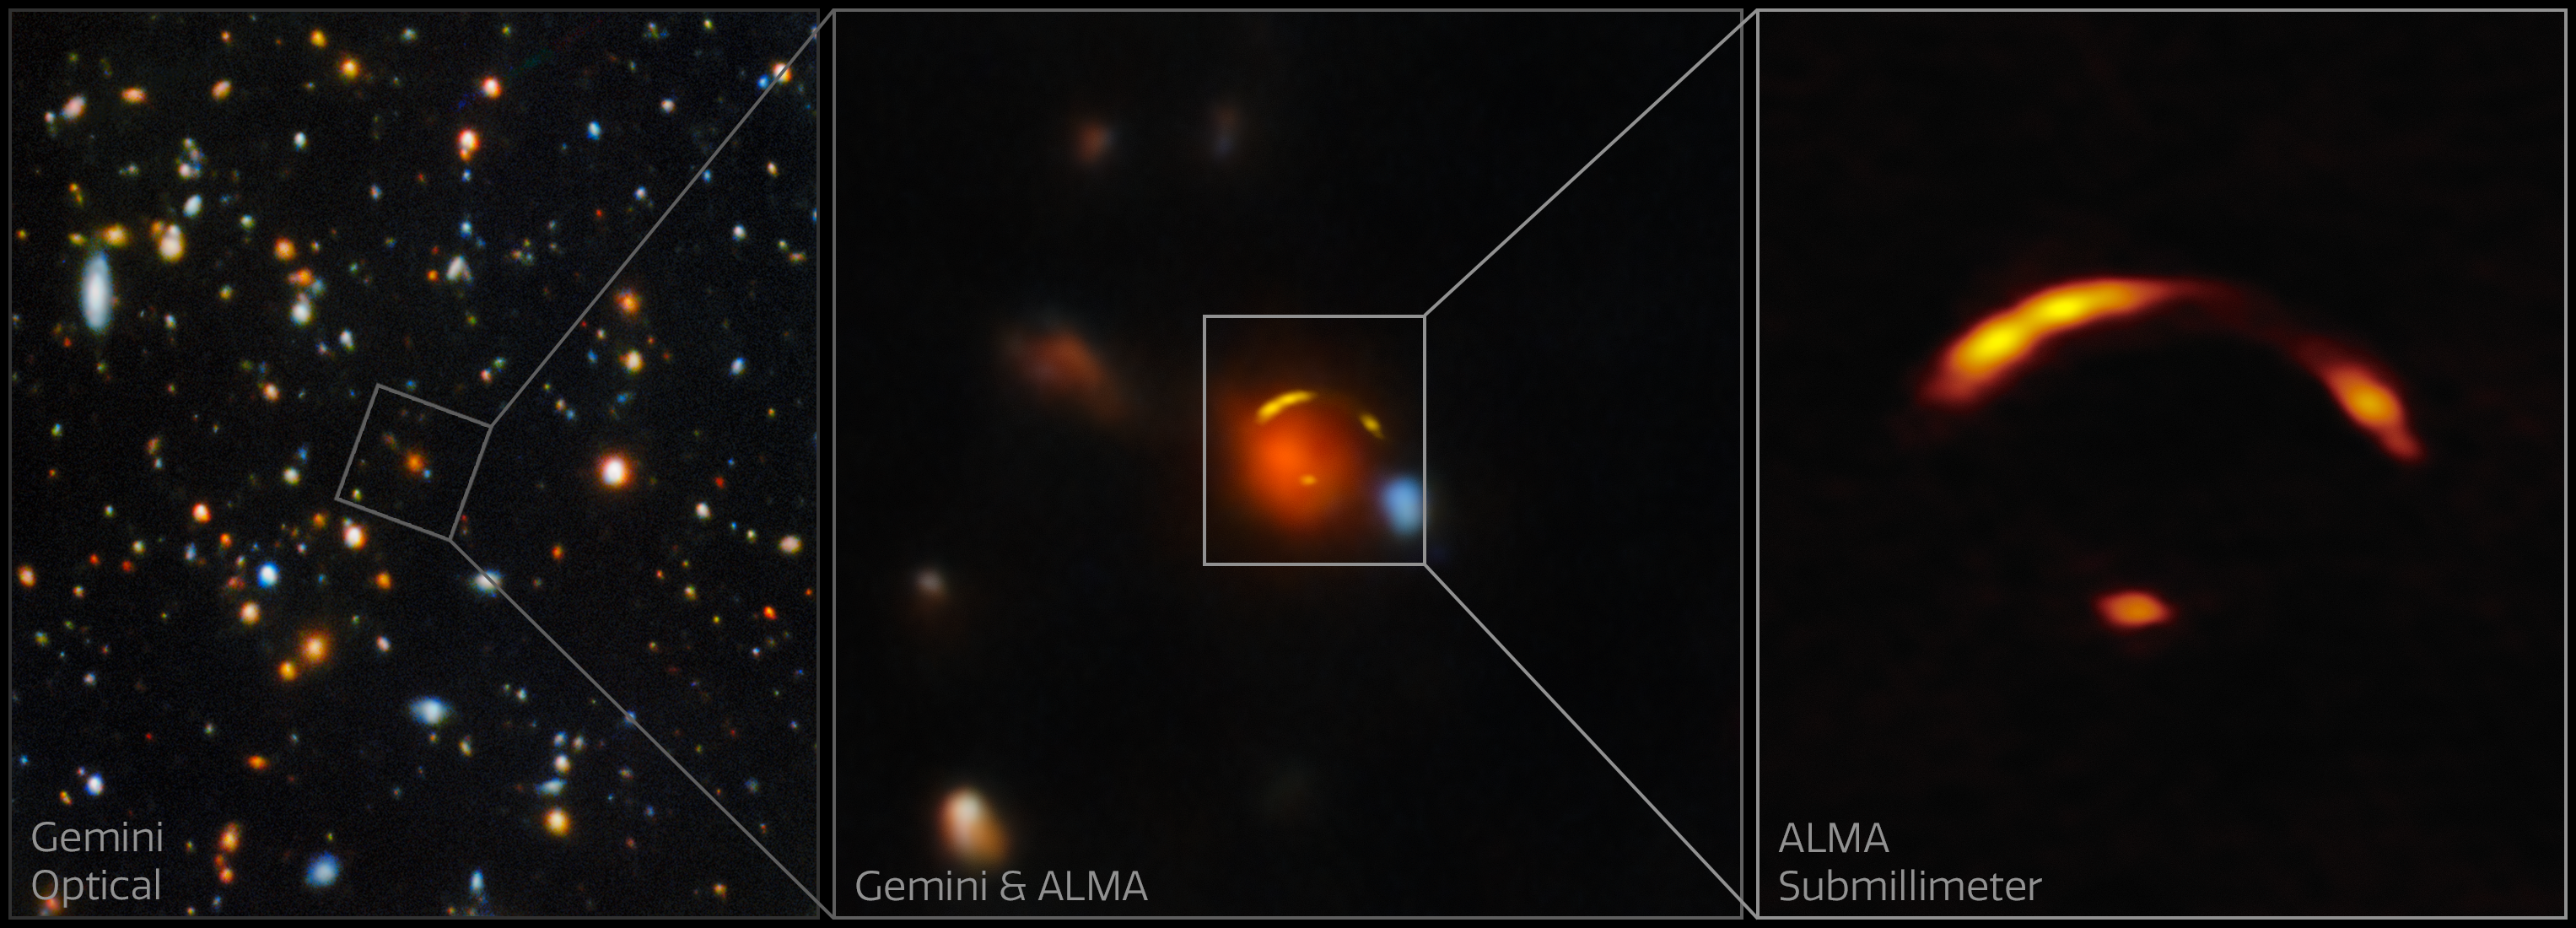

Composite of Gemini North and ALMA images of "Shadow Blaster"

Left: the field around the gravitationally lensed galaxy nicknamed “Shadow Blaster.” This galaxy lies 11 billion light-years away and sits just behind the bright red galaxy at the center of this image.

Center: a close-up of the gravitational lens in which the red foreground galaxy is causing the light from the more distant Shadow Blaster galaxy to bend around it, creating multiple distorted images of the galaxy that appear as yellow arcs.

Right: a close-up of the gravitationally lensed Shadow Blaster galaxy.

These images were captured with the Atacama Large Millimeter/submillimeter Array (ALMA) and the Gemini North telescope, one half of the International Gemini Observatory, partly funded by the U.S. National Science Foundation and operated by NSF NOIRLab.

Credit: International Gemini Observatory/NOIRLab/NSF/AURA/ALMA (ESO/NAOJ/NRAO) Image Processing: T.A. Rector (University of Alaska Anchorage/NSF NOIRLab), D. de Martin & M. Zamani (NSF NOIRLab) Acknowledgment: PI: Yuji Urata (MITOS Science Co., LTD.)